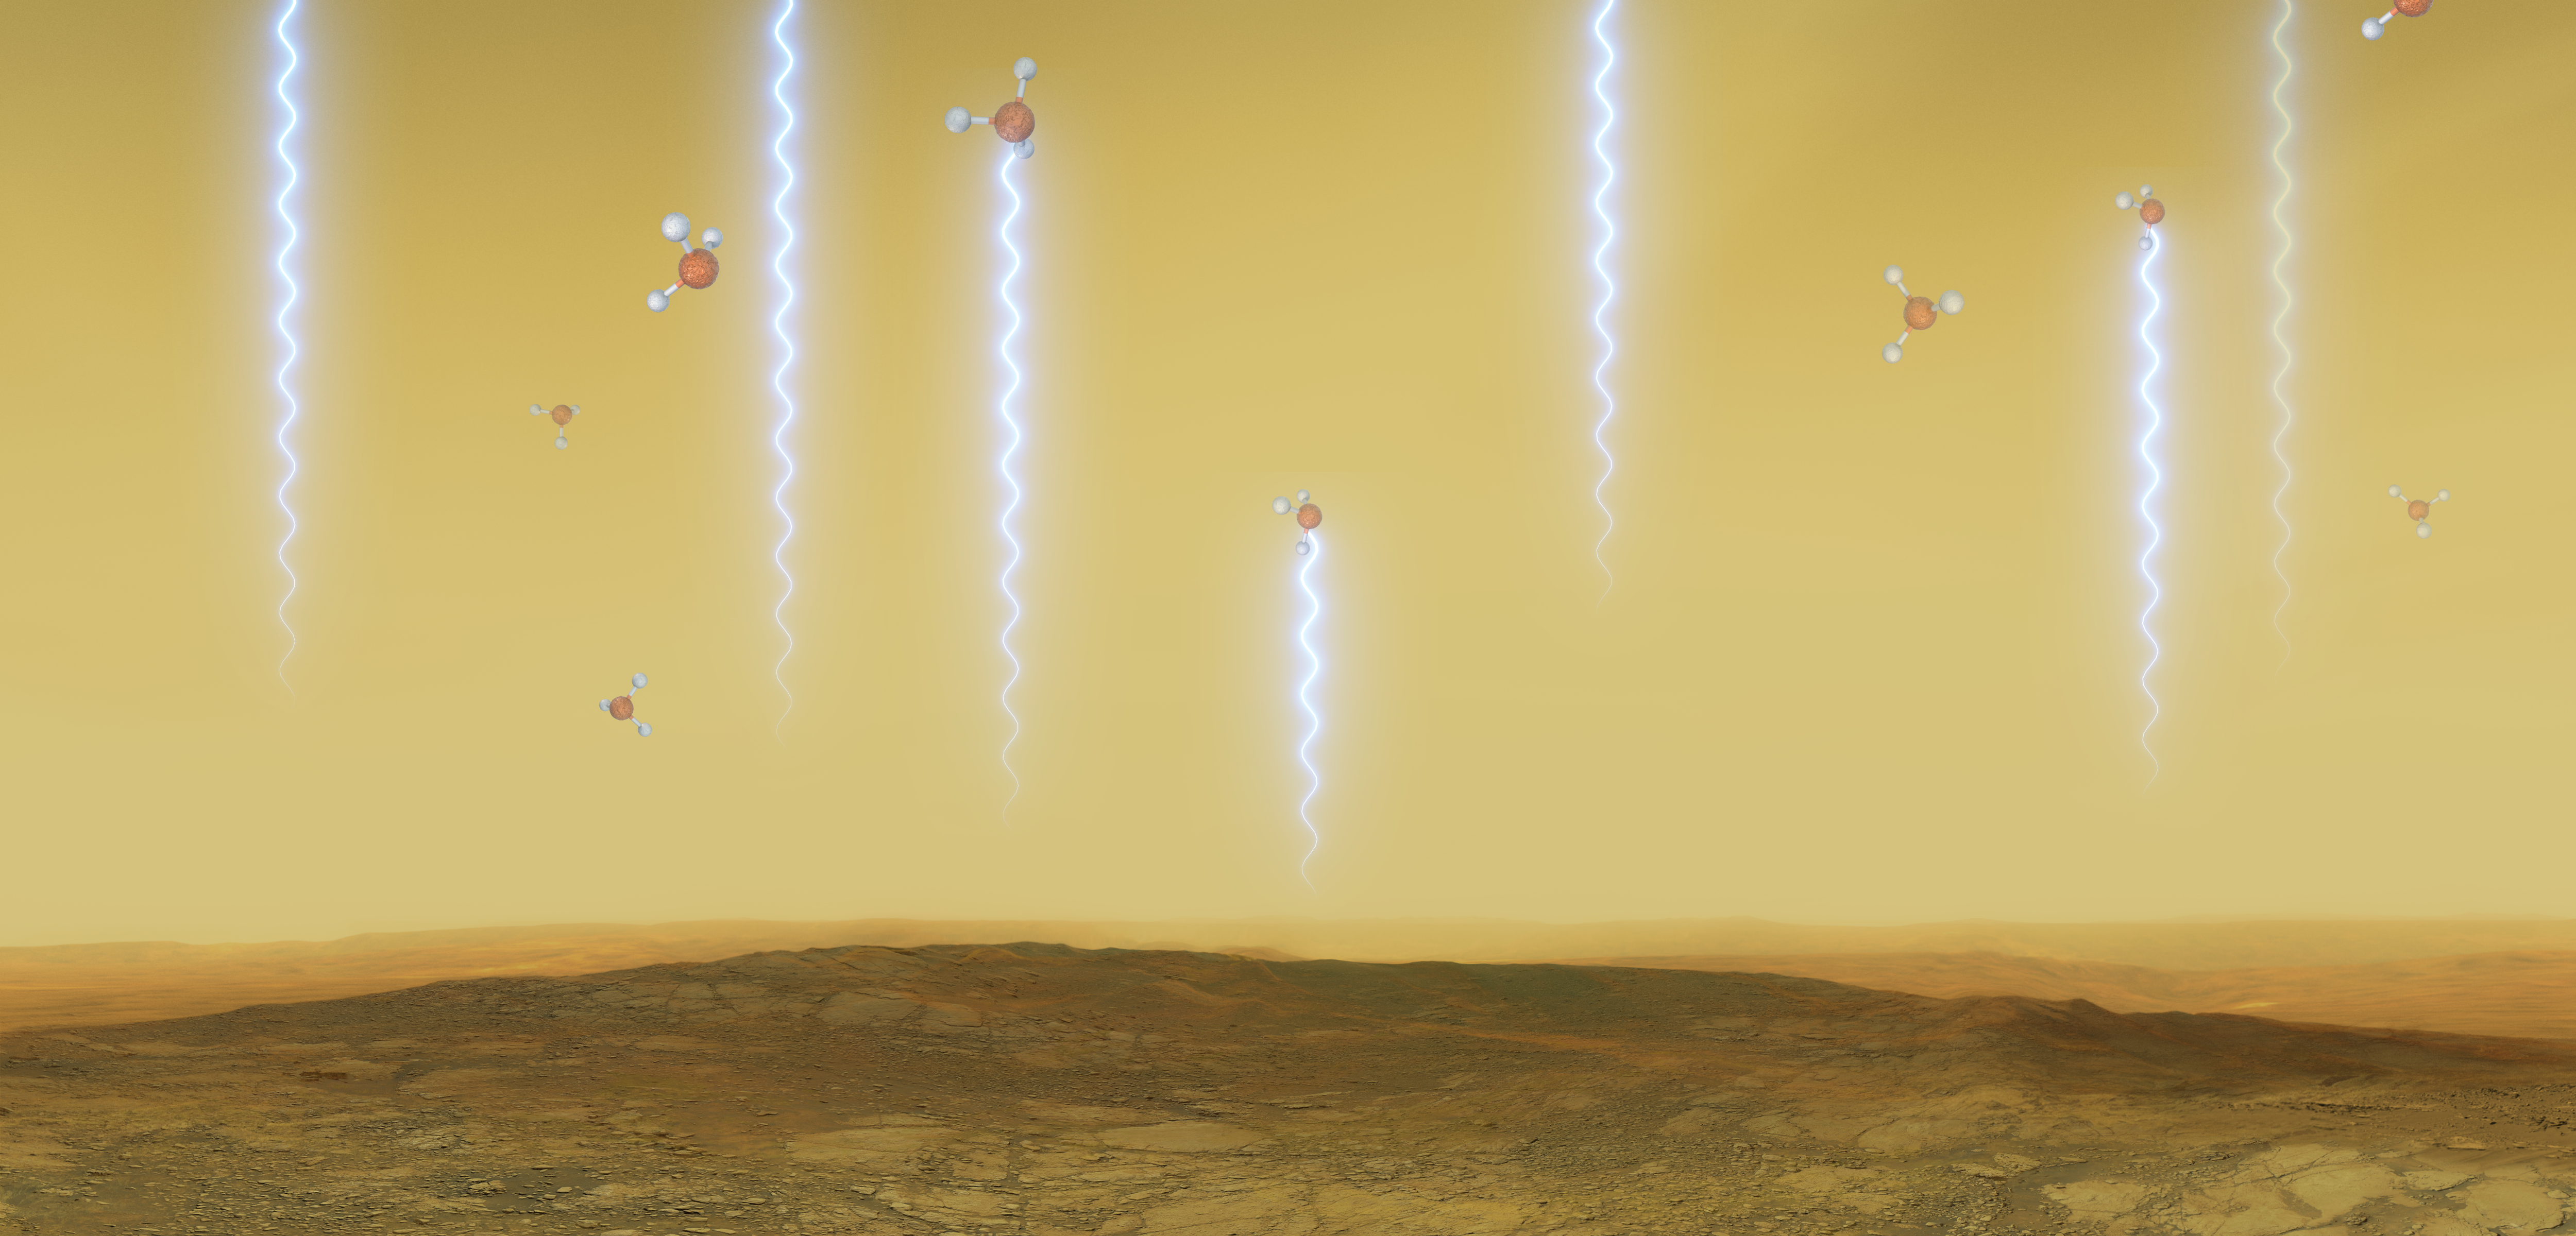

Artistic impression of the Venusian surface and atmosphere

This artistic illustration depicts the Venusian surface and atmosphere, as well as phosphine molecules. These molecules float in the windblown clouds of Venus at altitudes of 55 to 80km, absorbing some of the millimetre waves that are produced at lower altitudes. They were detected in Venus’s high clouds in data from the James Clerk Maxwell Telescope and the Atacama Large Millimeter/submillimeter Array, in which ESO is a partner.

Credit: ESO/M. Kornmesser/L. Calçada